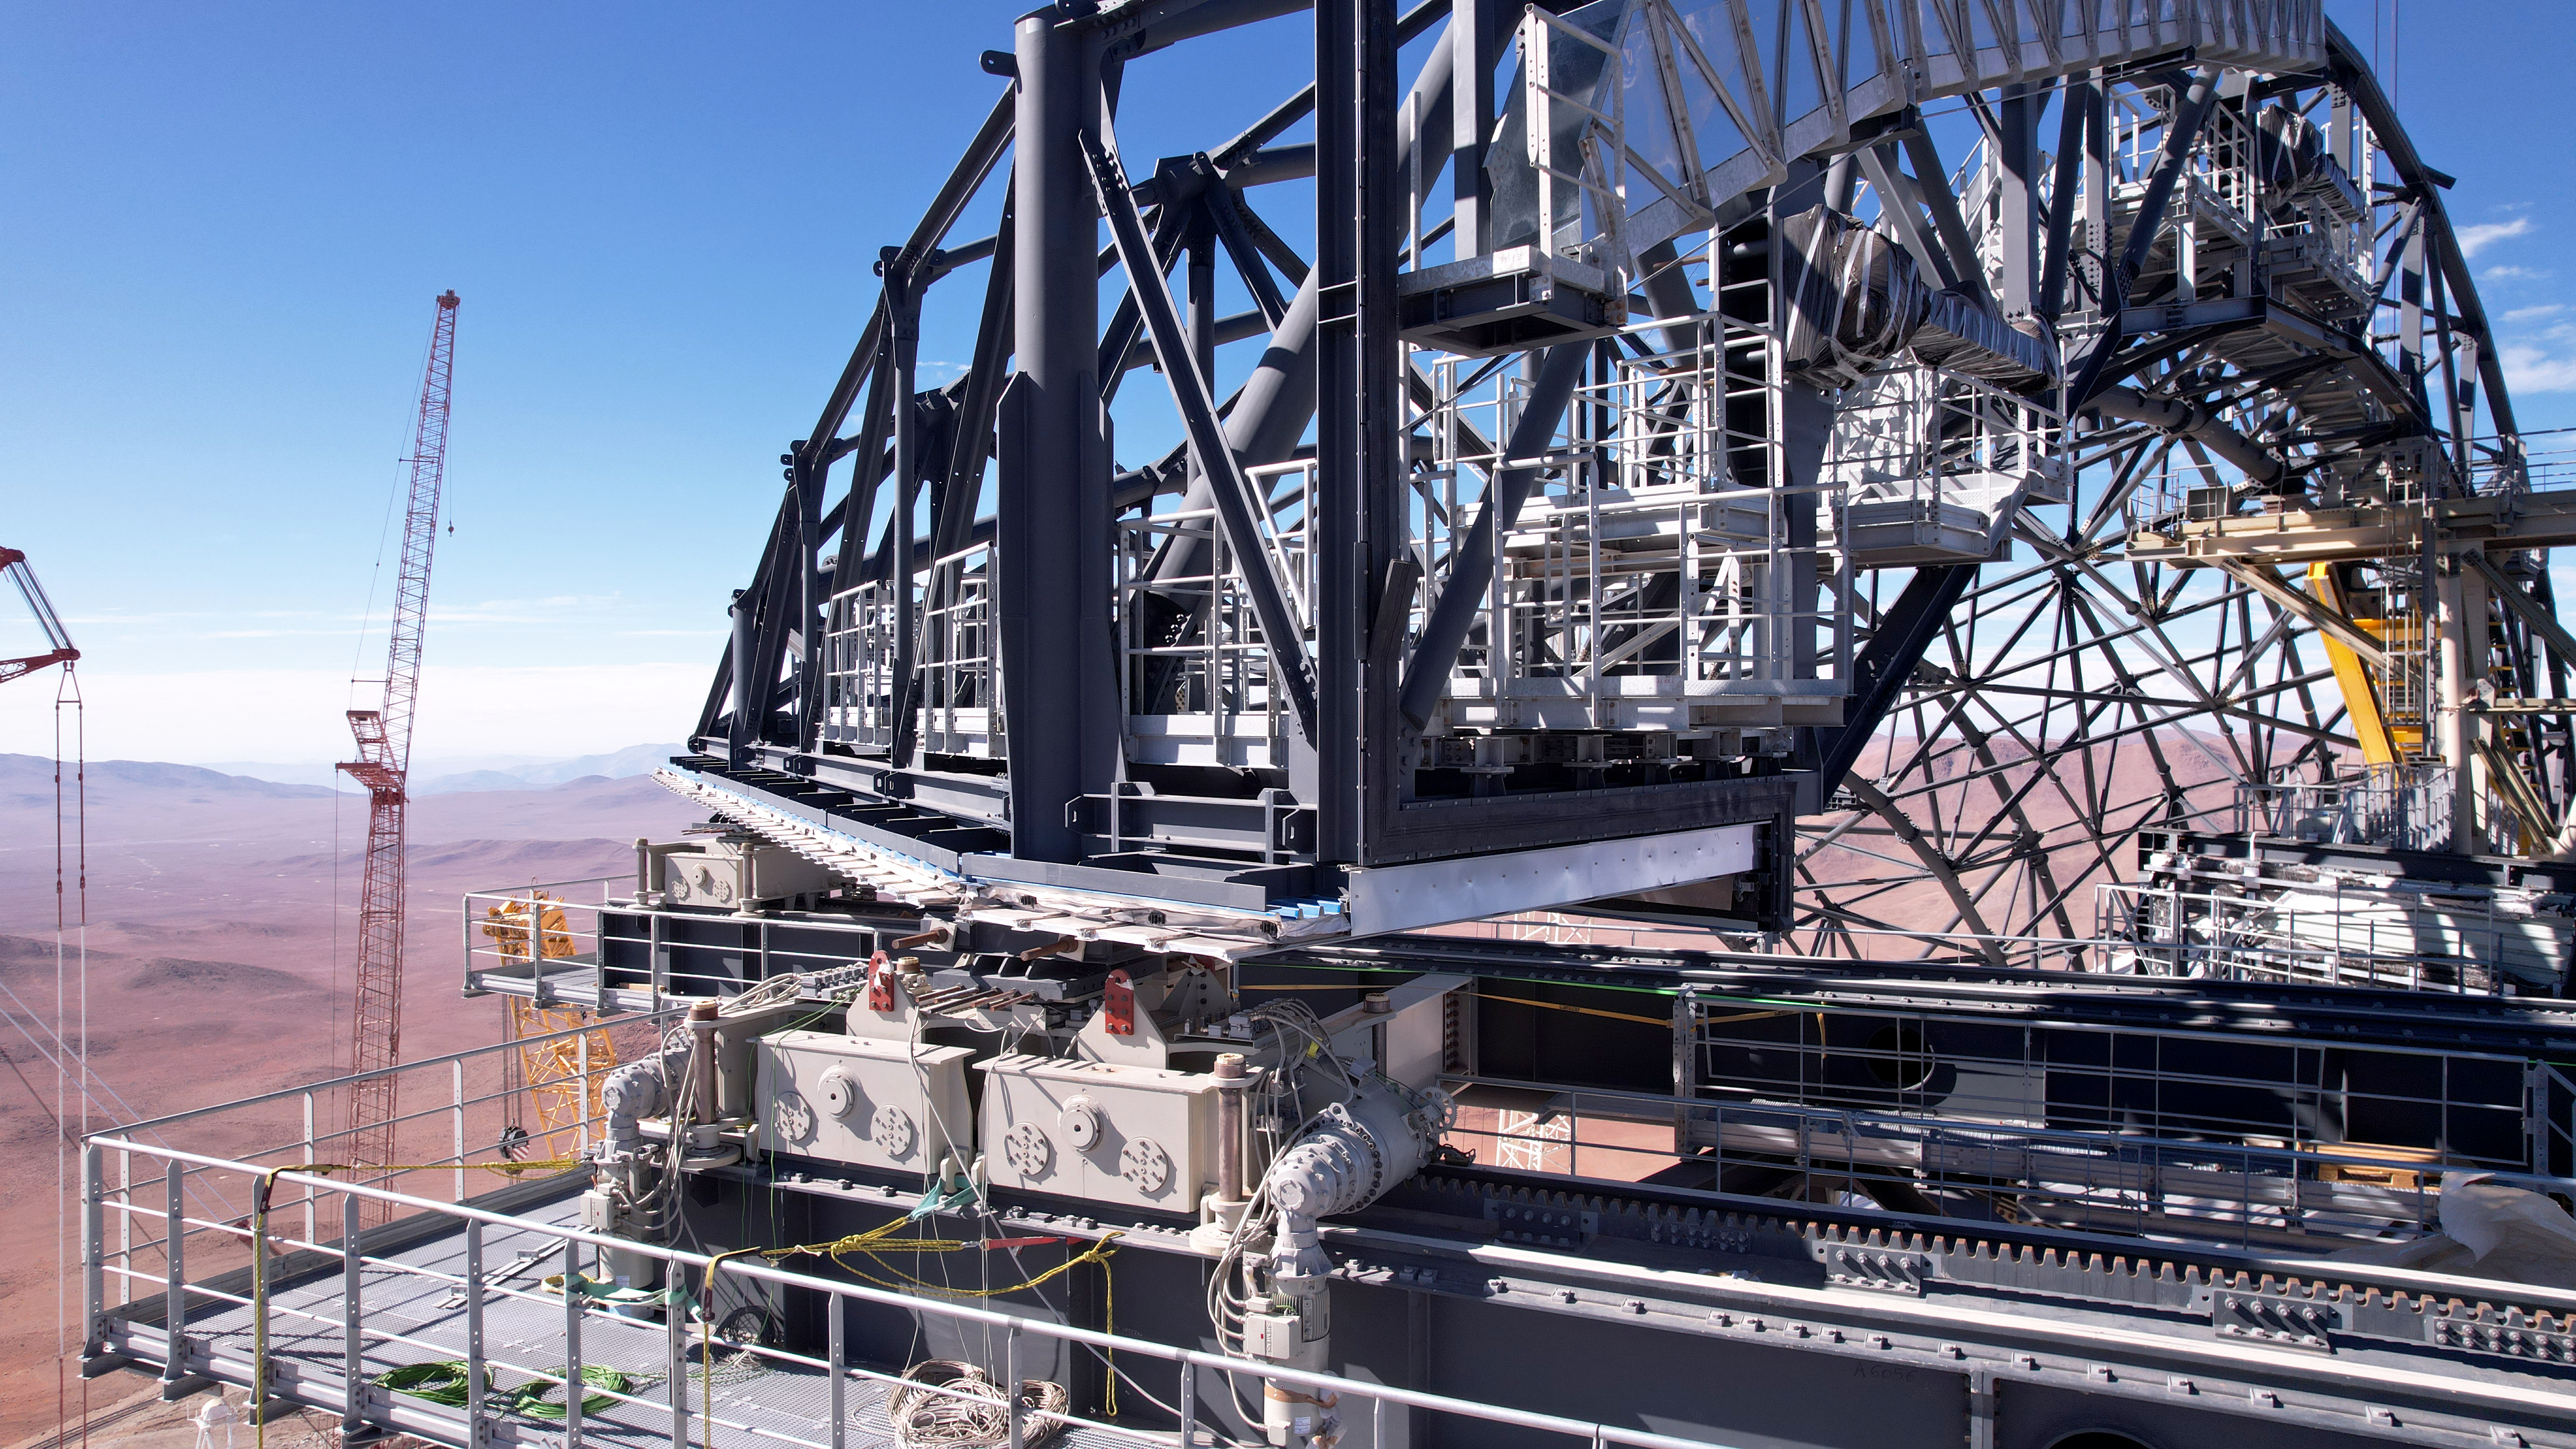

The bare bones of an ELT door

This photo, taken on 1 May 2025 at Cerro Armazones in Chile's Atacama Desert, shows the skeletal structure for one of the two dome doors on the dome of ESO's Extremely Large Telescope. At the bottom right of the image is the track that the door will move across to open and close. Eventually, the skeleton will be covered by protective cladding that will help keep the mirrors and instruments protected from the desert elements during the day.

Credit: ESO/G. Vecchia